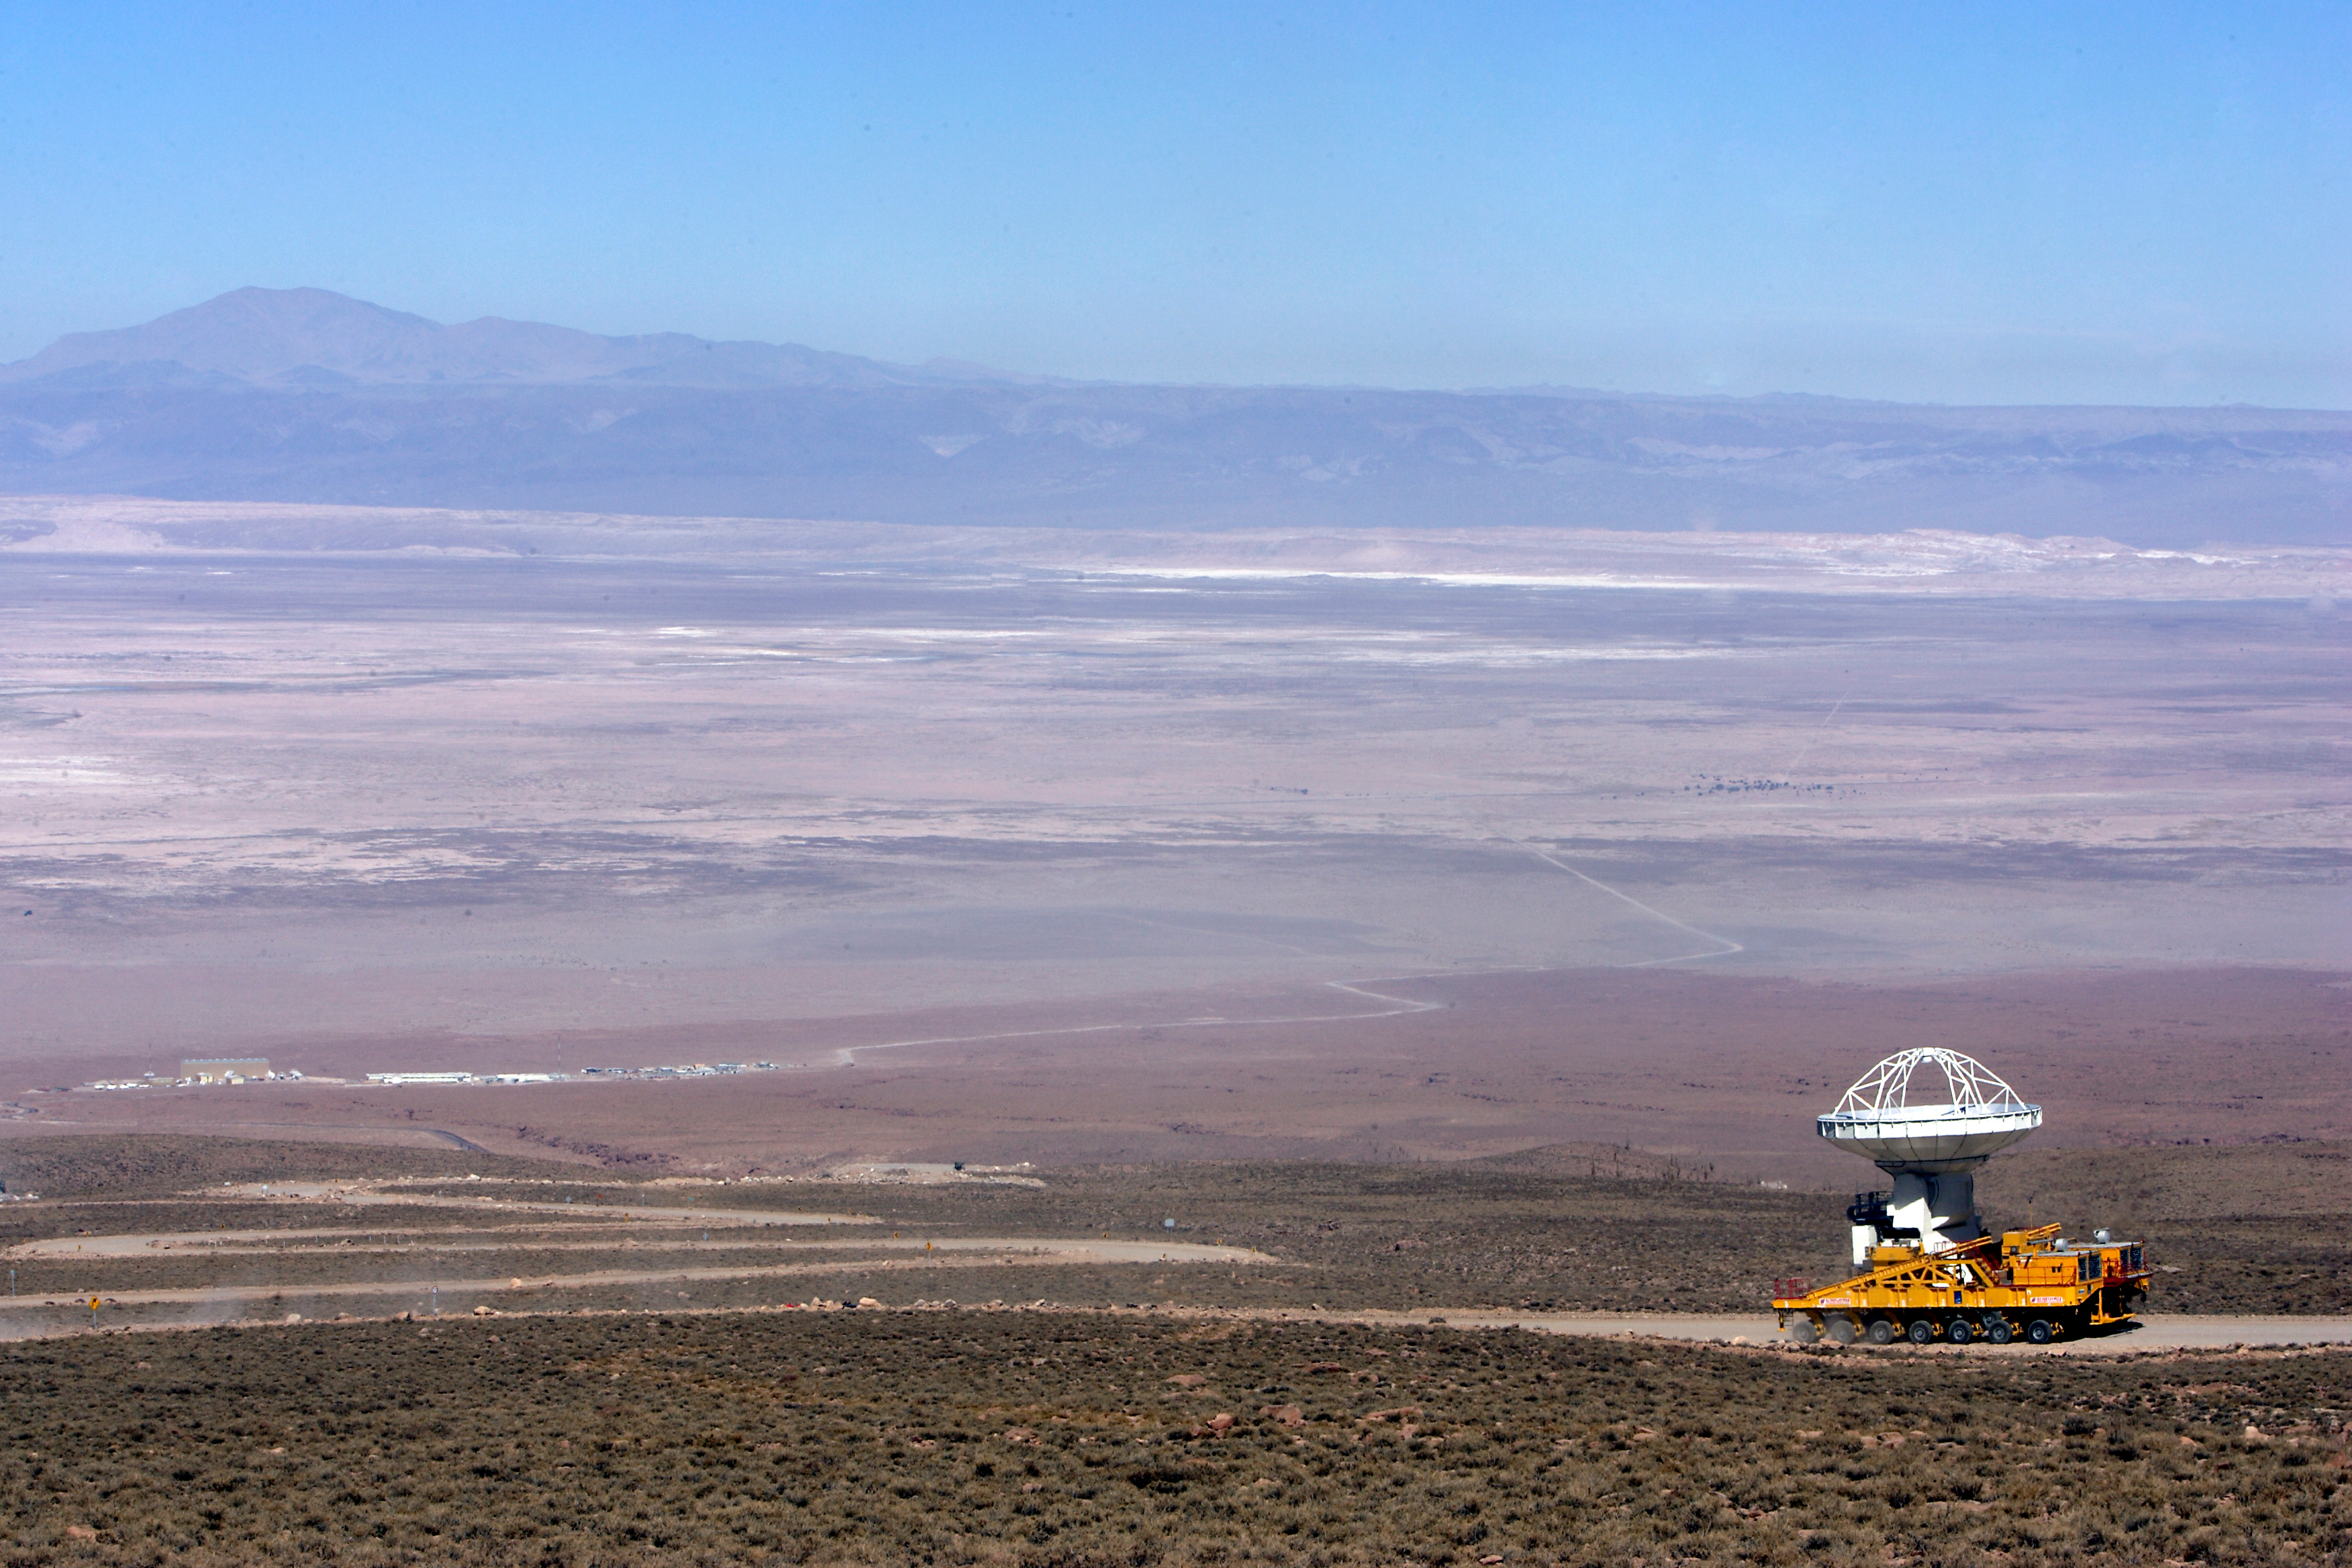

First move

September 17, 2009: An ALMA antenna en route from the Operations Support Facility to the plateau of Chajnantor for the first time.

Credit: Ralph Bennett - ALMA (ESO/NAOJ/NRAO)